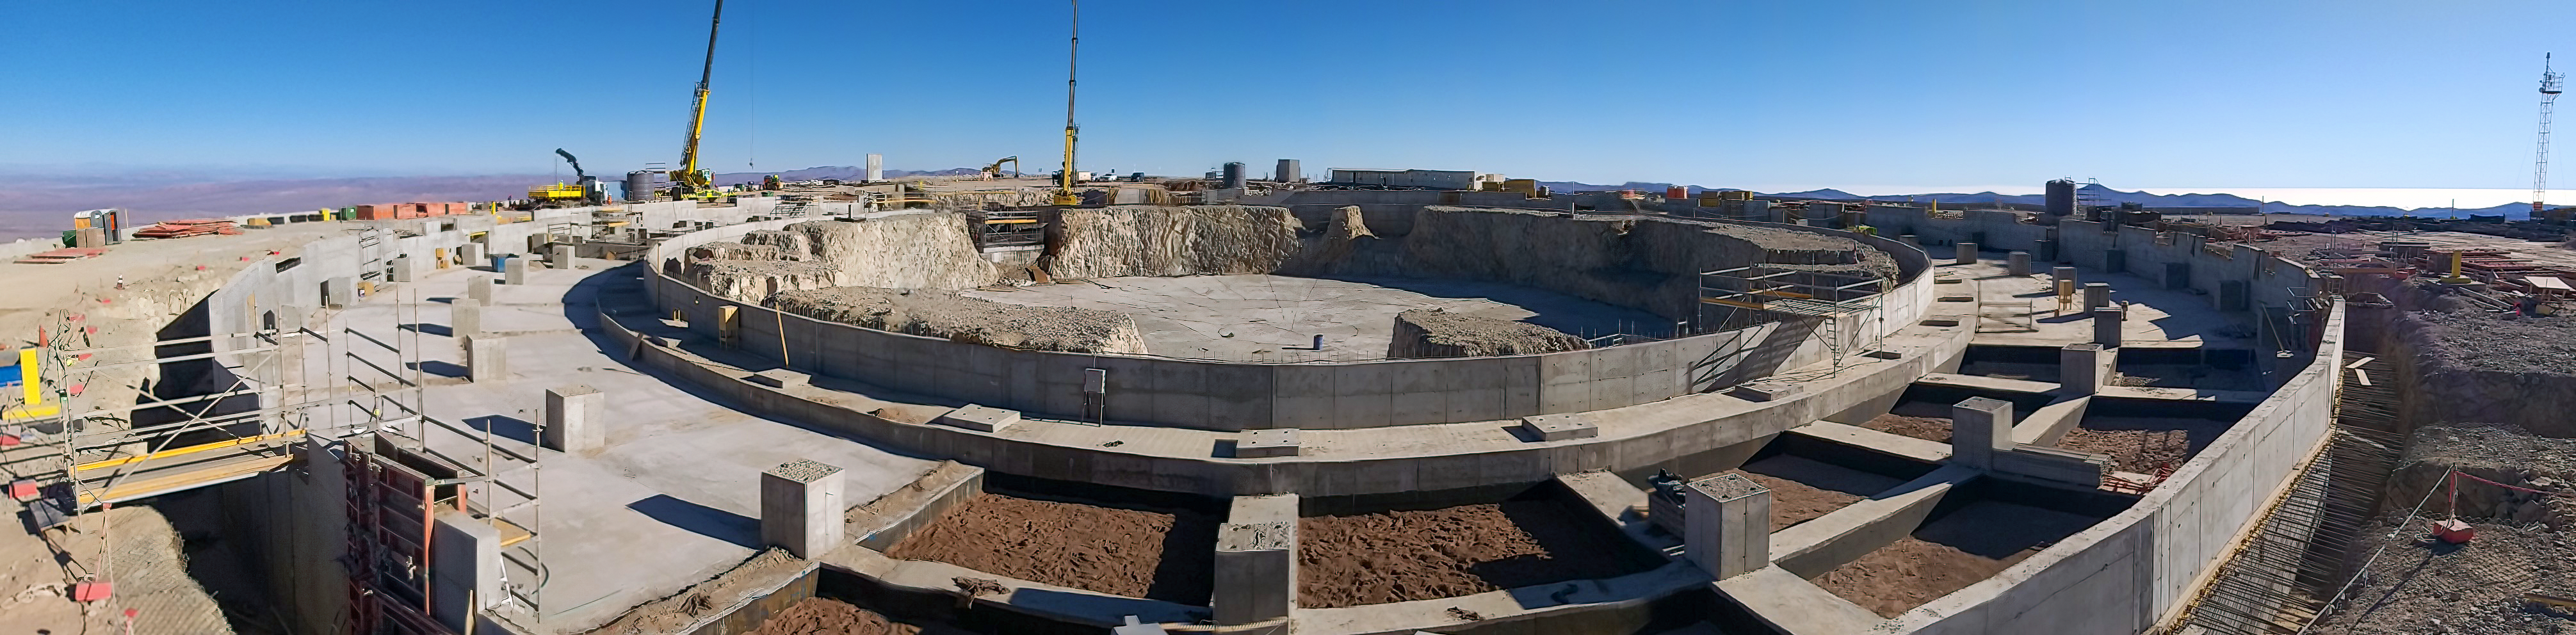

ELT construction work

This photo, taken in early 2020 at the ELT construction site, shows the progress on the construction of the foundations for the dome and main structure.

Credit: ESO/P. Lapeyre